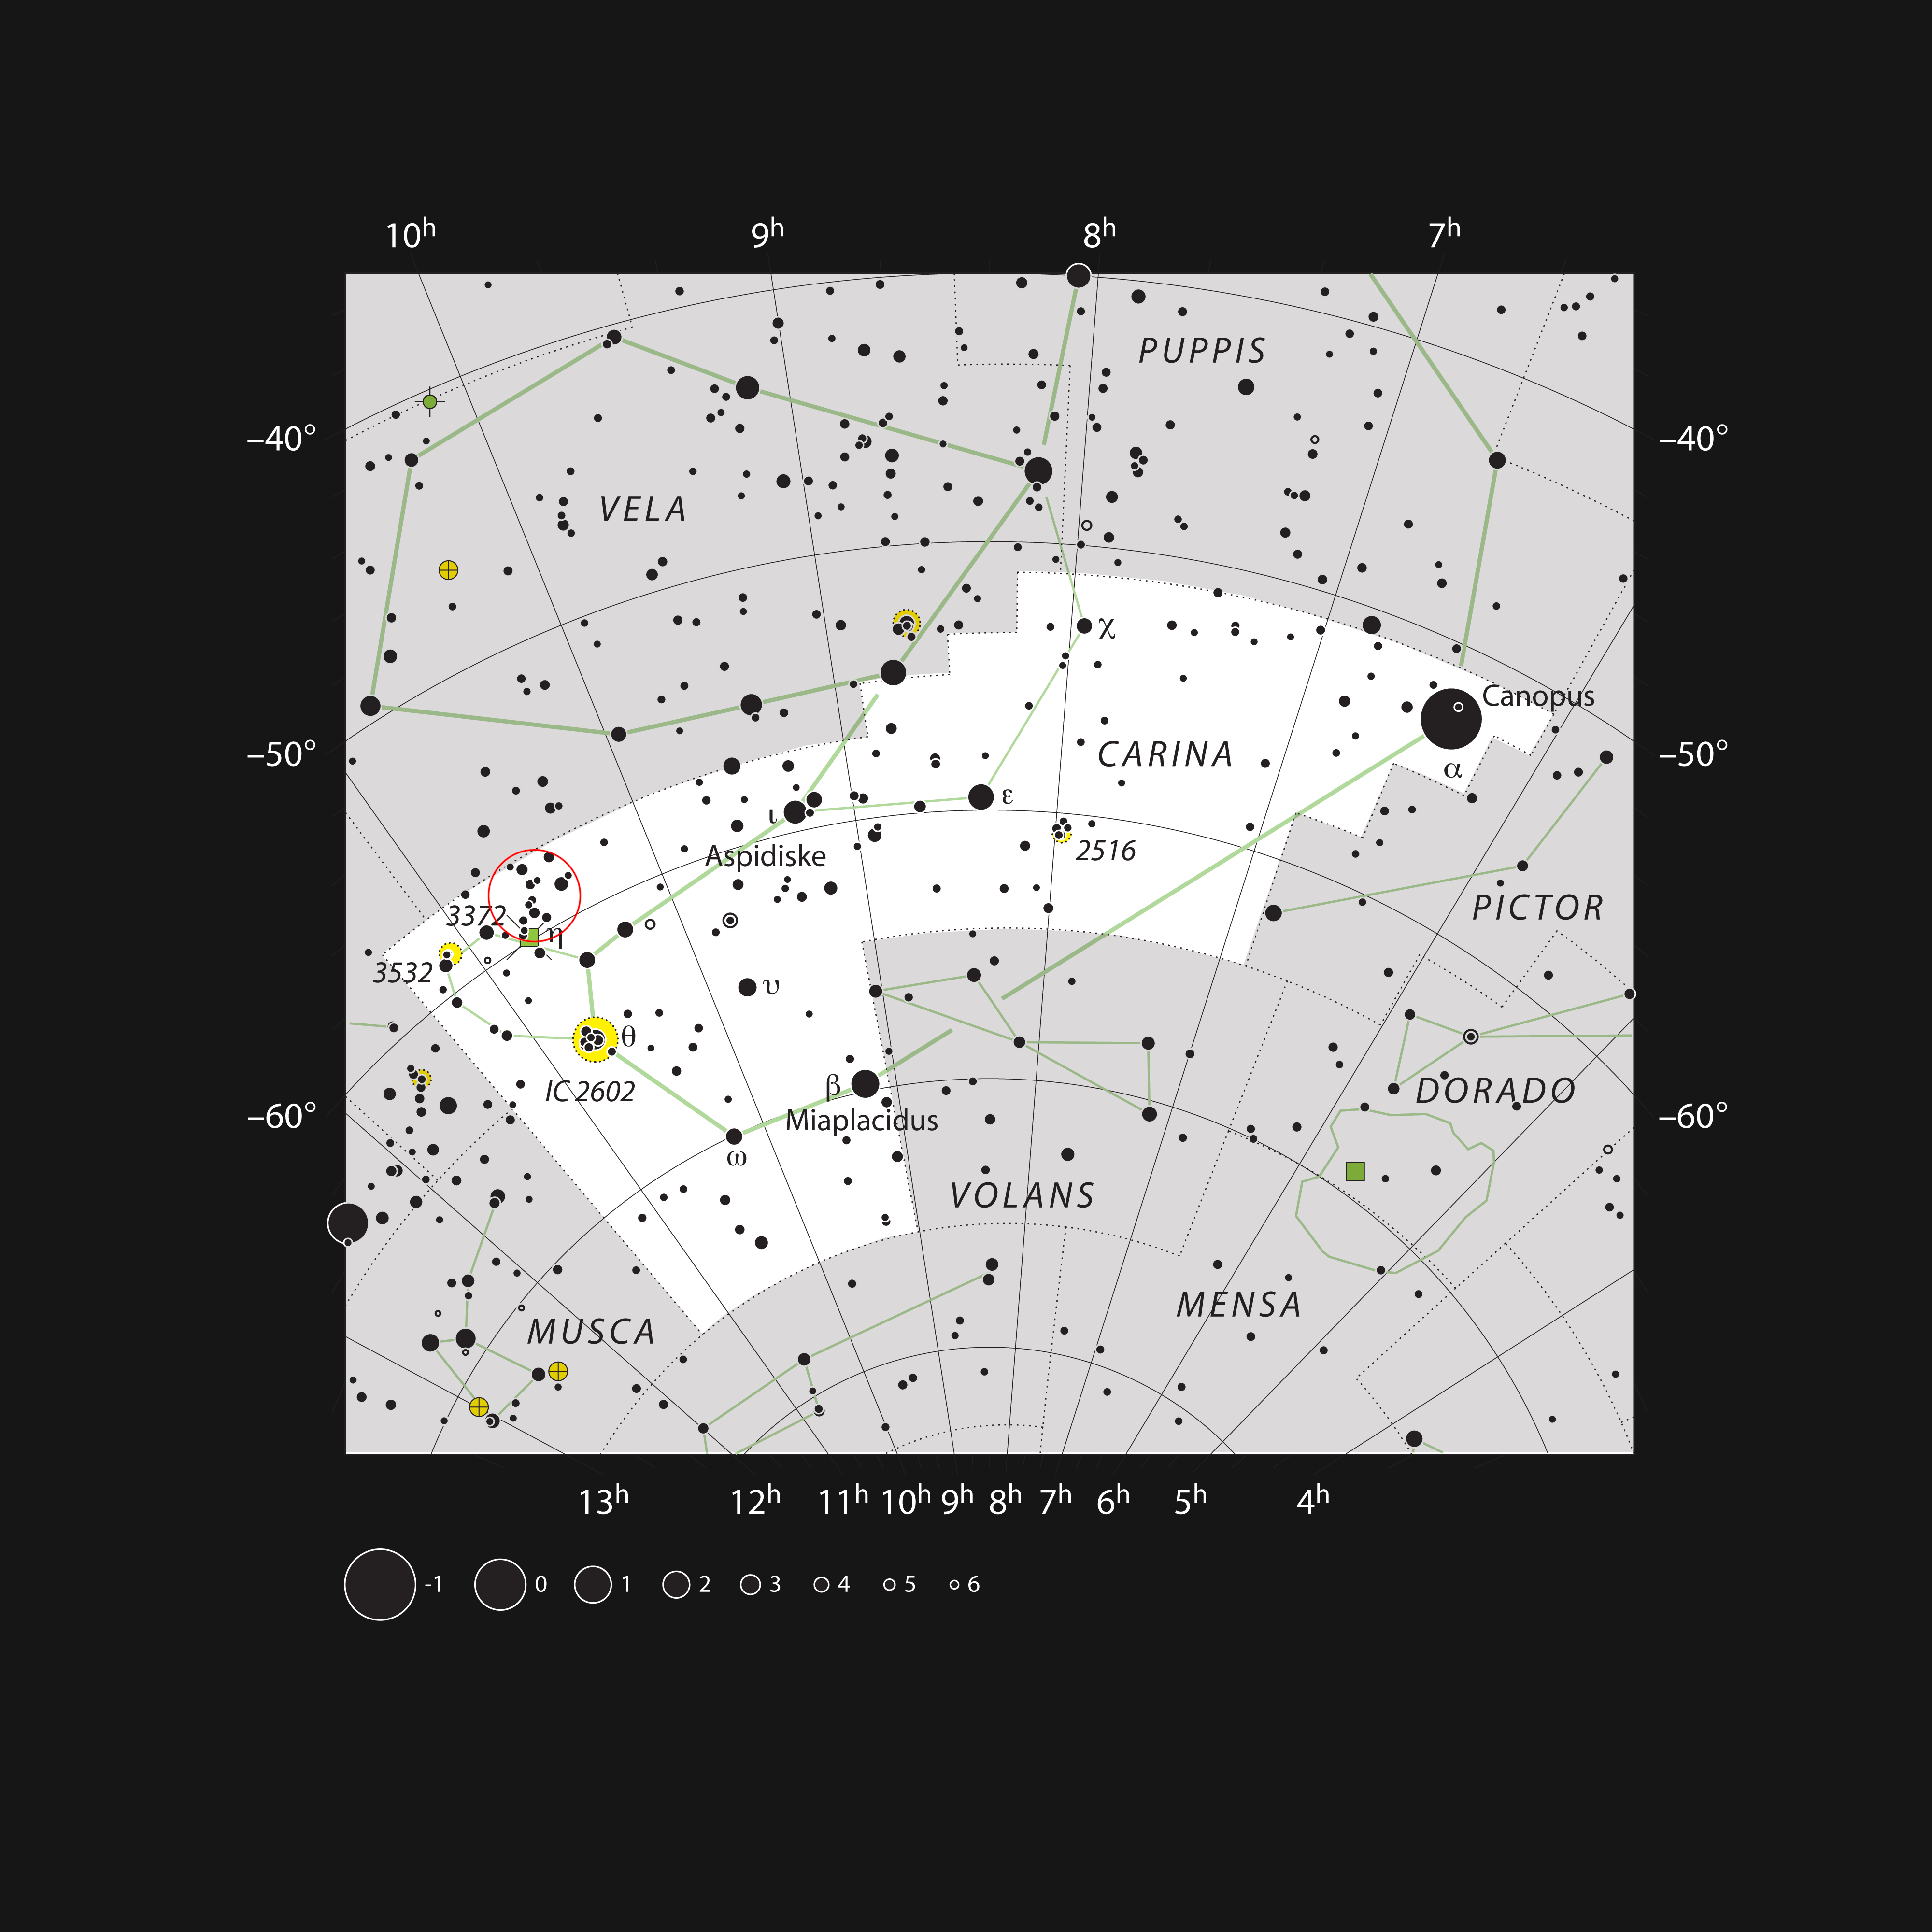

The star cluster NGC 3293 in the constellation of Carina

This chart shows the location of the bright open star cluster NGC 3293 in the southern constellation of Carina (The Keel). All the stars visible to the naked eye on a clear and dark night are marked, along with the positions of some nebulae and clusters. The location of NGC 3293 is marked with a red circle. This cluster is bright enough to be seen without optical aid in good conditions and is a spectacular sight in a moderate-sized telescope.

Credit: ESO, IAU and Sky & Telescope